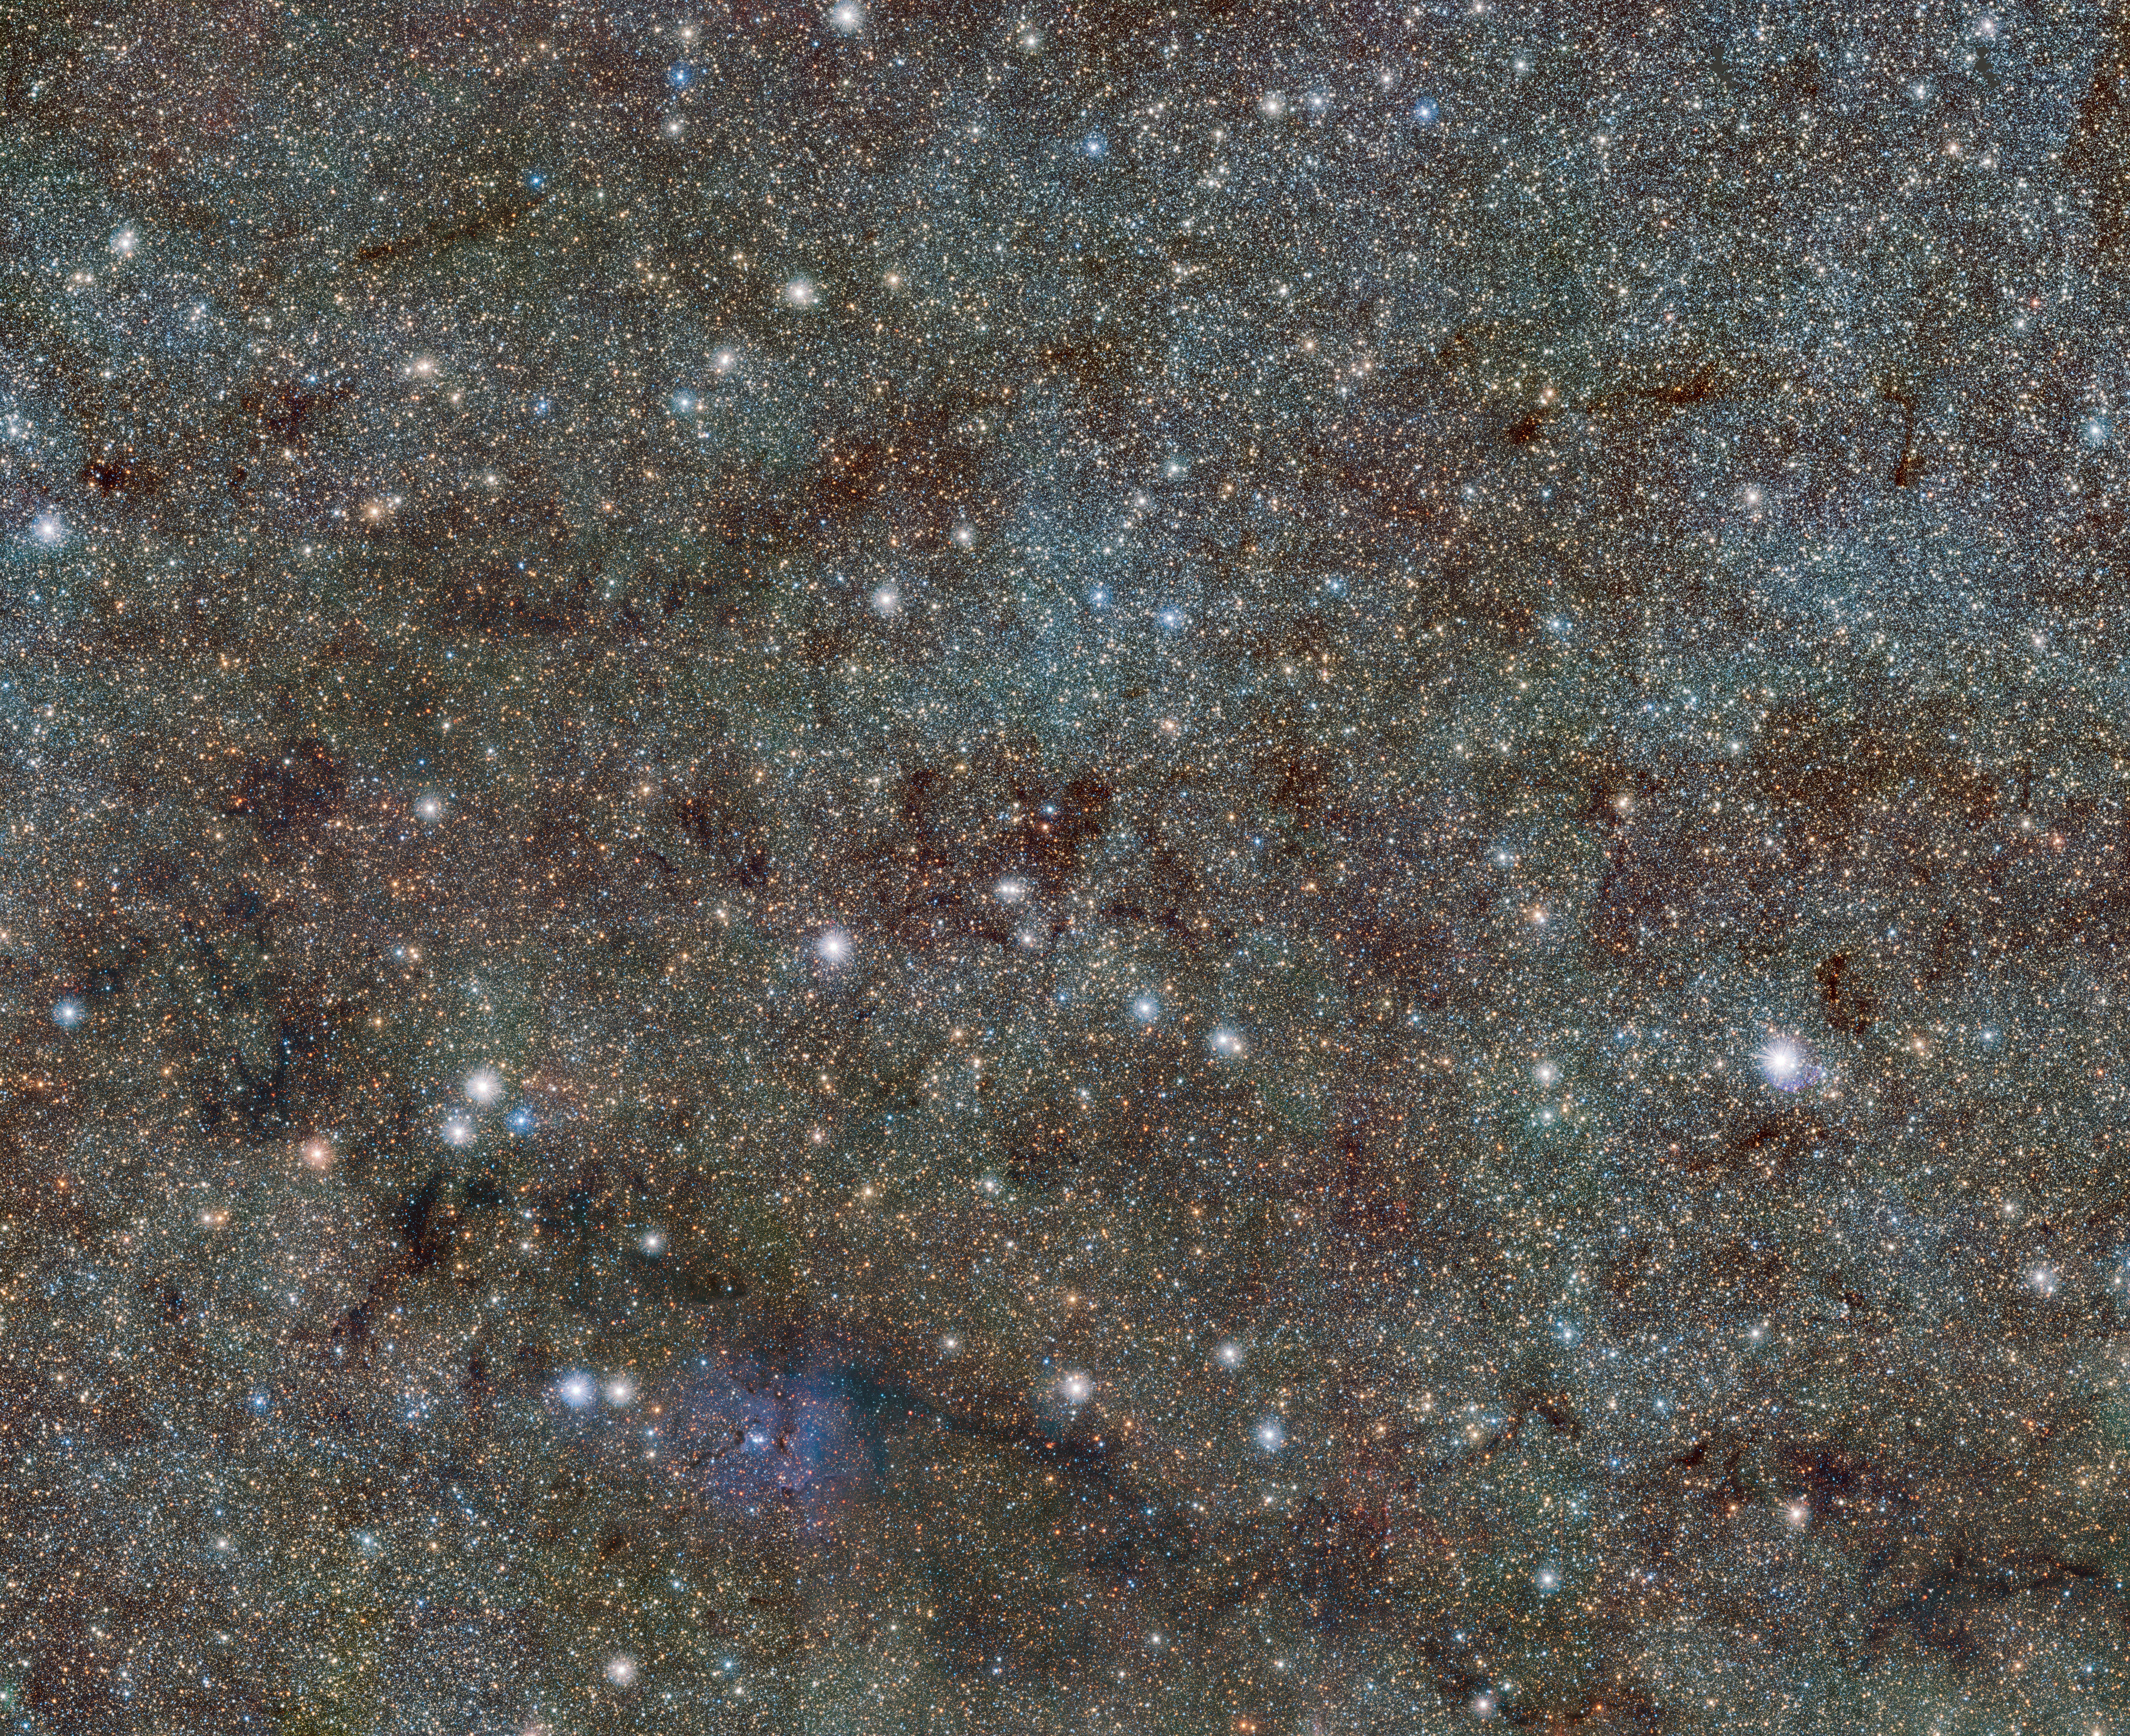

VISTA views the Trifid and reveals hidden variable stars (wider field view)

This extract from the VISTA VVV survey of the central parts of the Milky Way shows the famous Trifid Nebula at the bottom. It appears as faint and ghostly at these infrared wavelengths when compared to the familiar view at visible wavelengths. This transparency has brought its own benefits — many previously hidden background objects can now be seen clearly. Among these are two newly discovered Cepheid variable stars, the first ever spotted on the far side of the galaxy near its central plane.

Credit: ESO/VVV consortium/D. Minniti